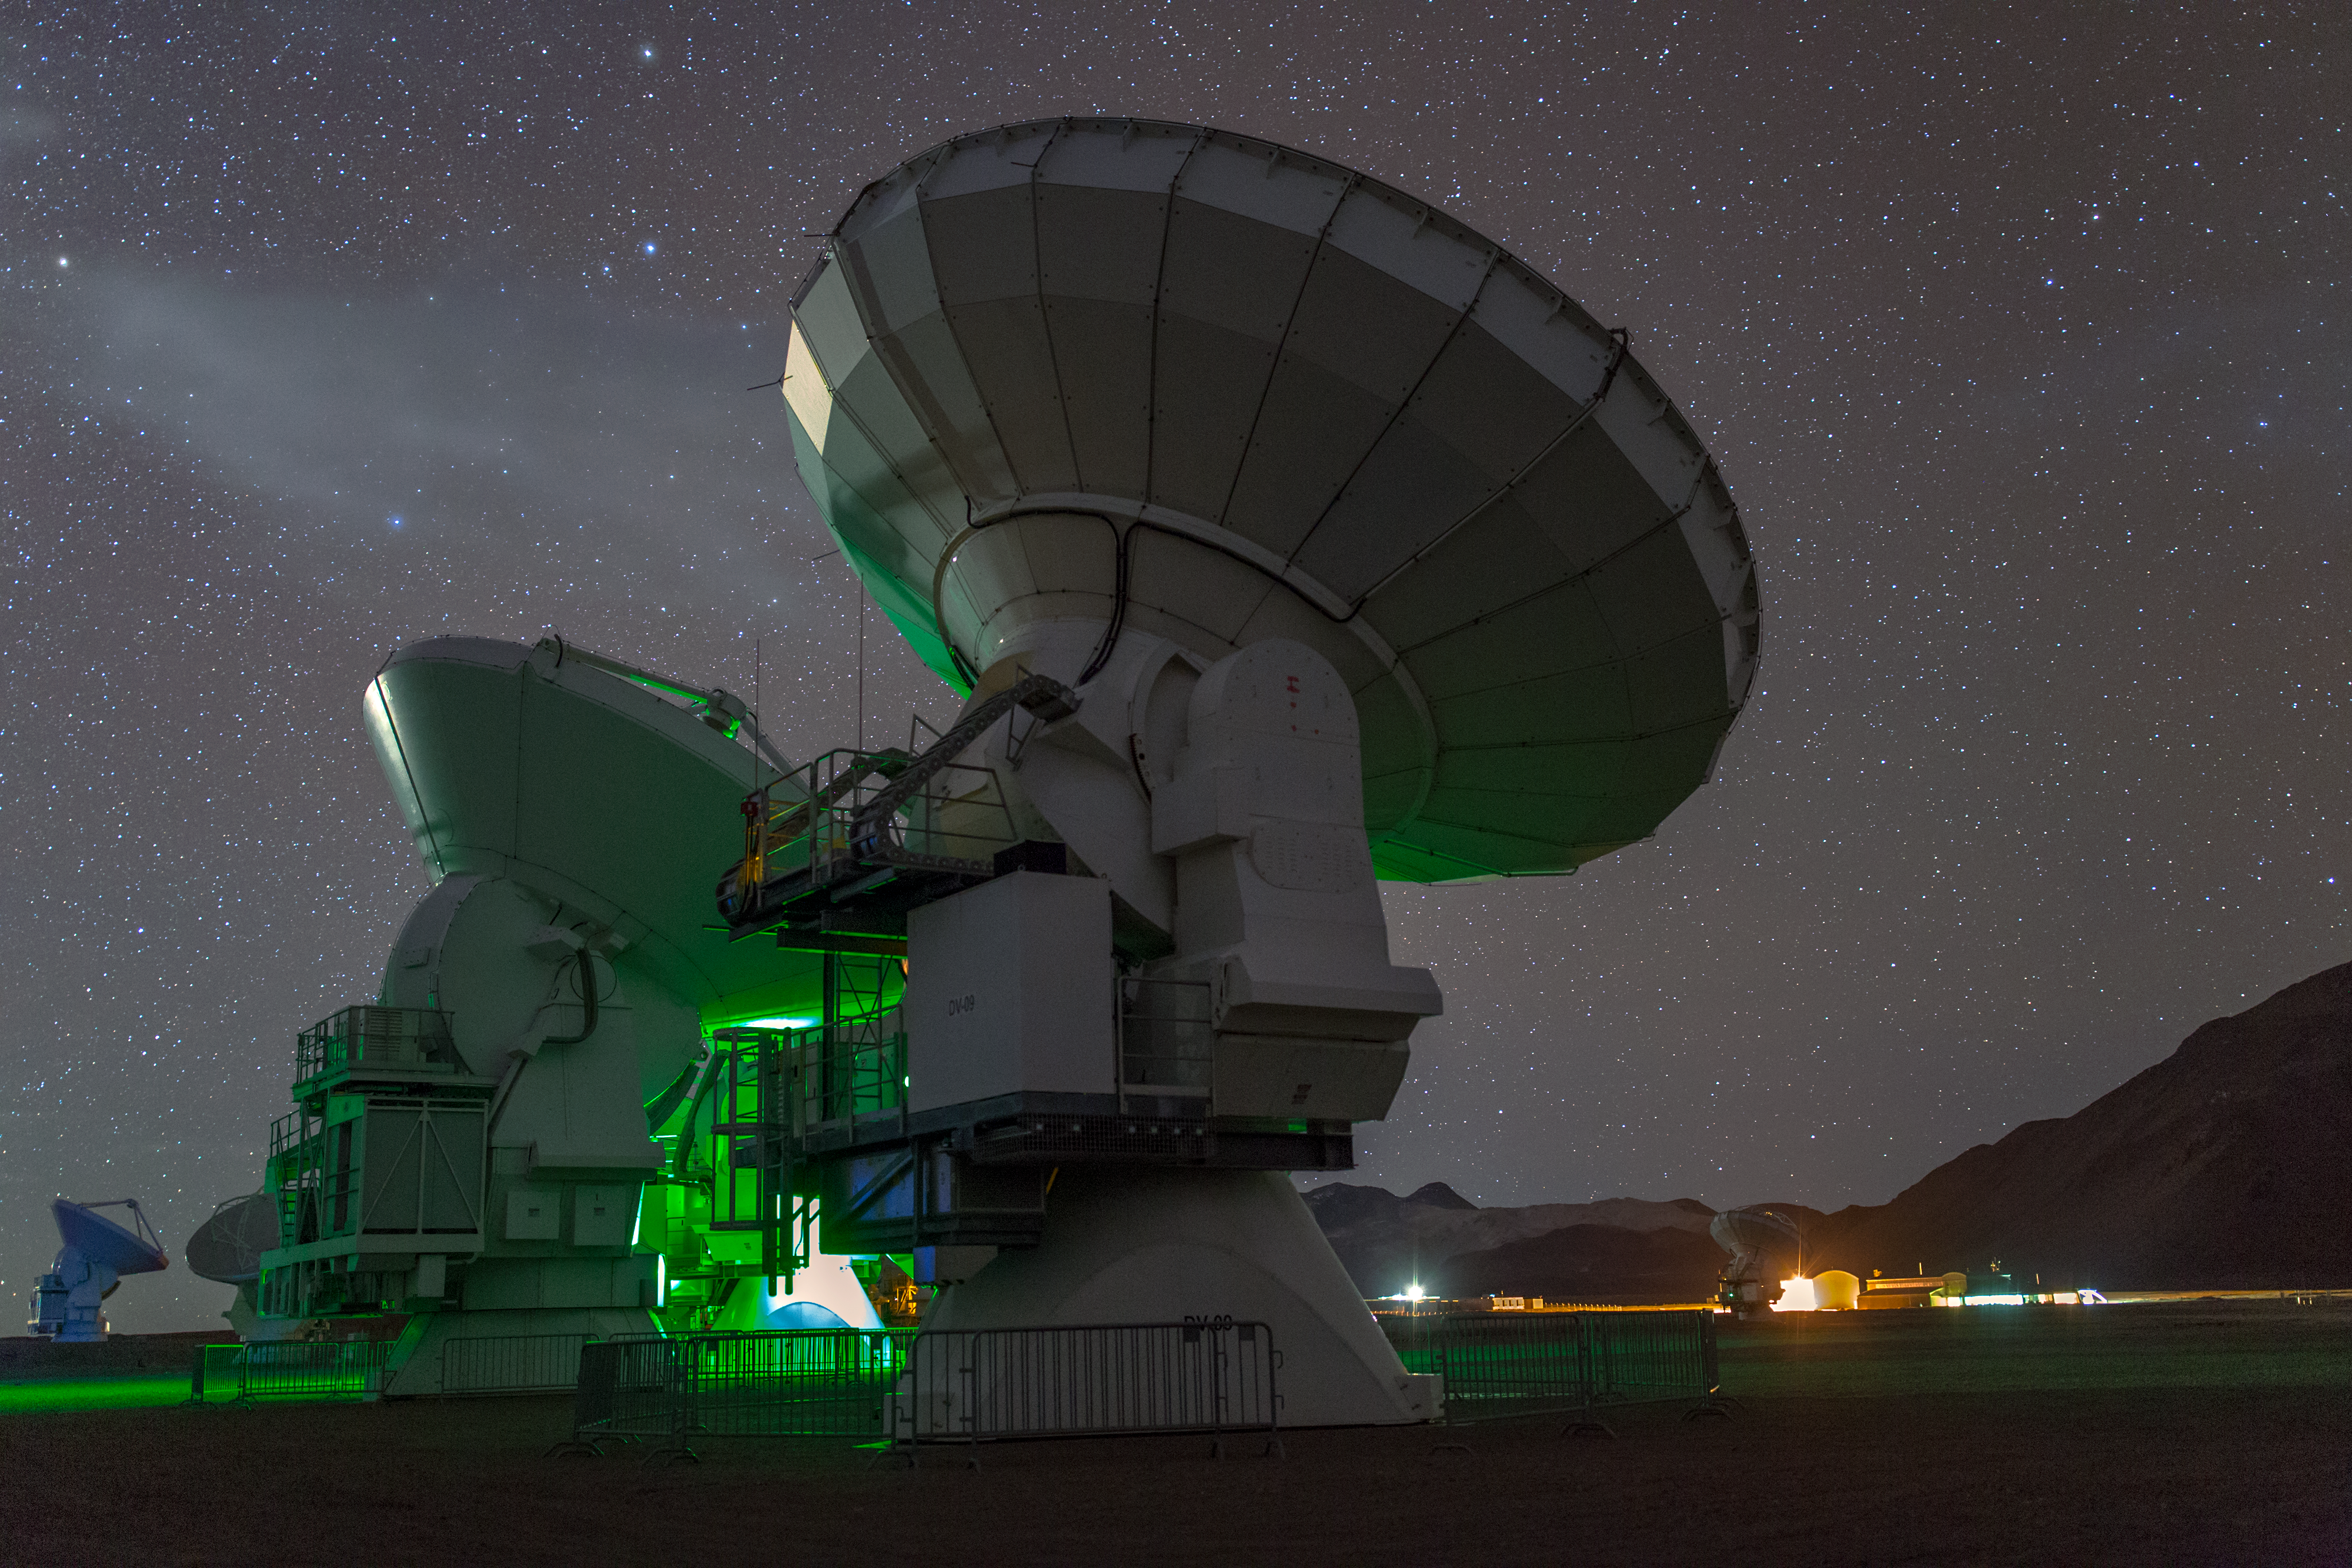

Towering ALMA antennae

ALMA — the Atacama Large Millimeter/submillimeter Array — resides high up in Chile's arid and inhospitable Atacama desert region, where it observes the Universe at wavelengths in between the infra-red and radio regions of the spectrum. This enables it to see the cold Universe, objects only a few degrees above absolute zero, allowing astronomers to observe some of the earliest and most distant galaxies in the Universe. From this perspective the sheer size of each of the 66 ALMA antennae is obvious.

Credit: S. Seip/ESO